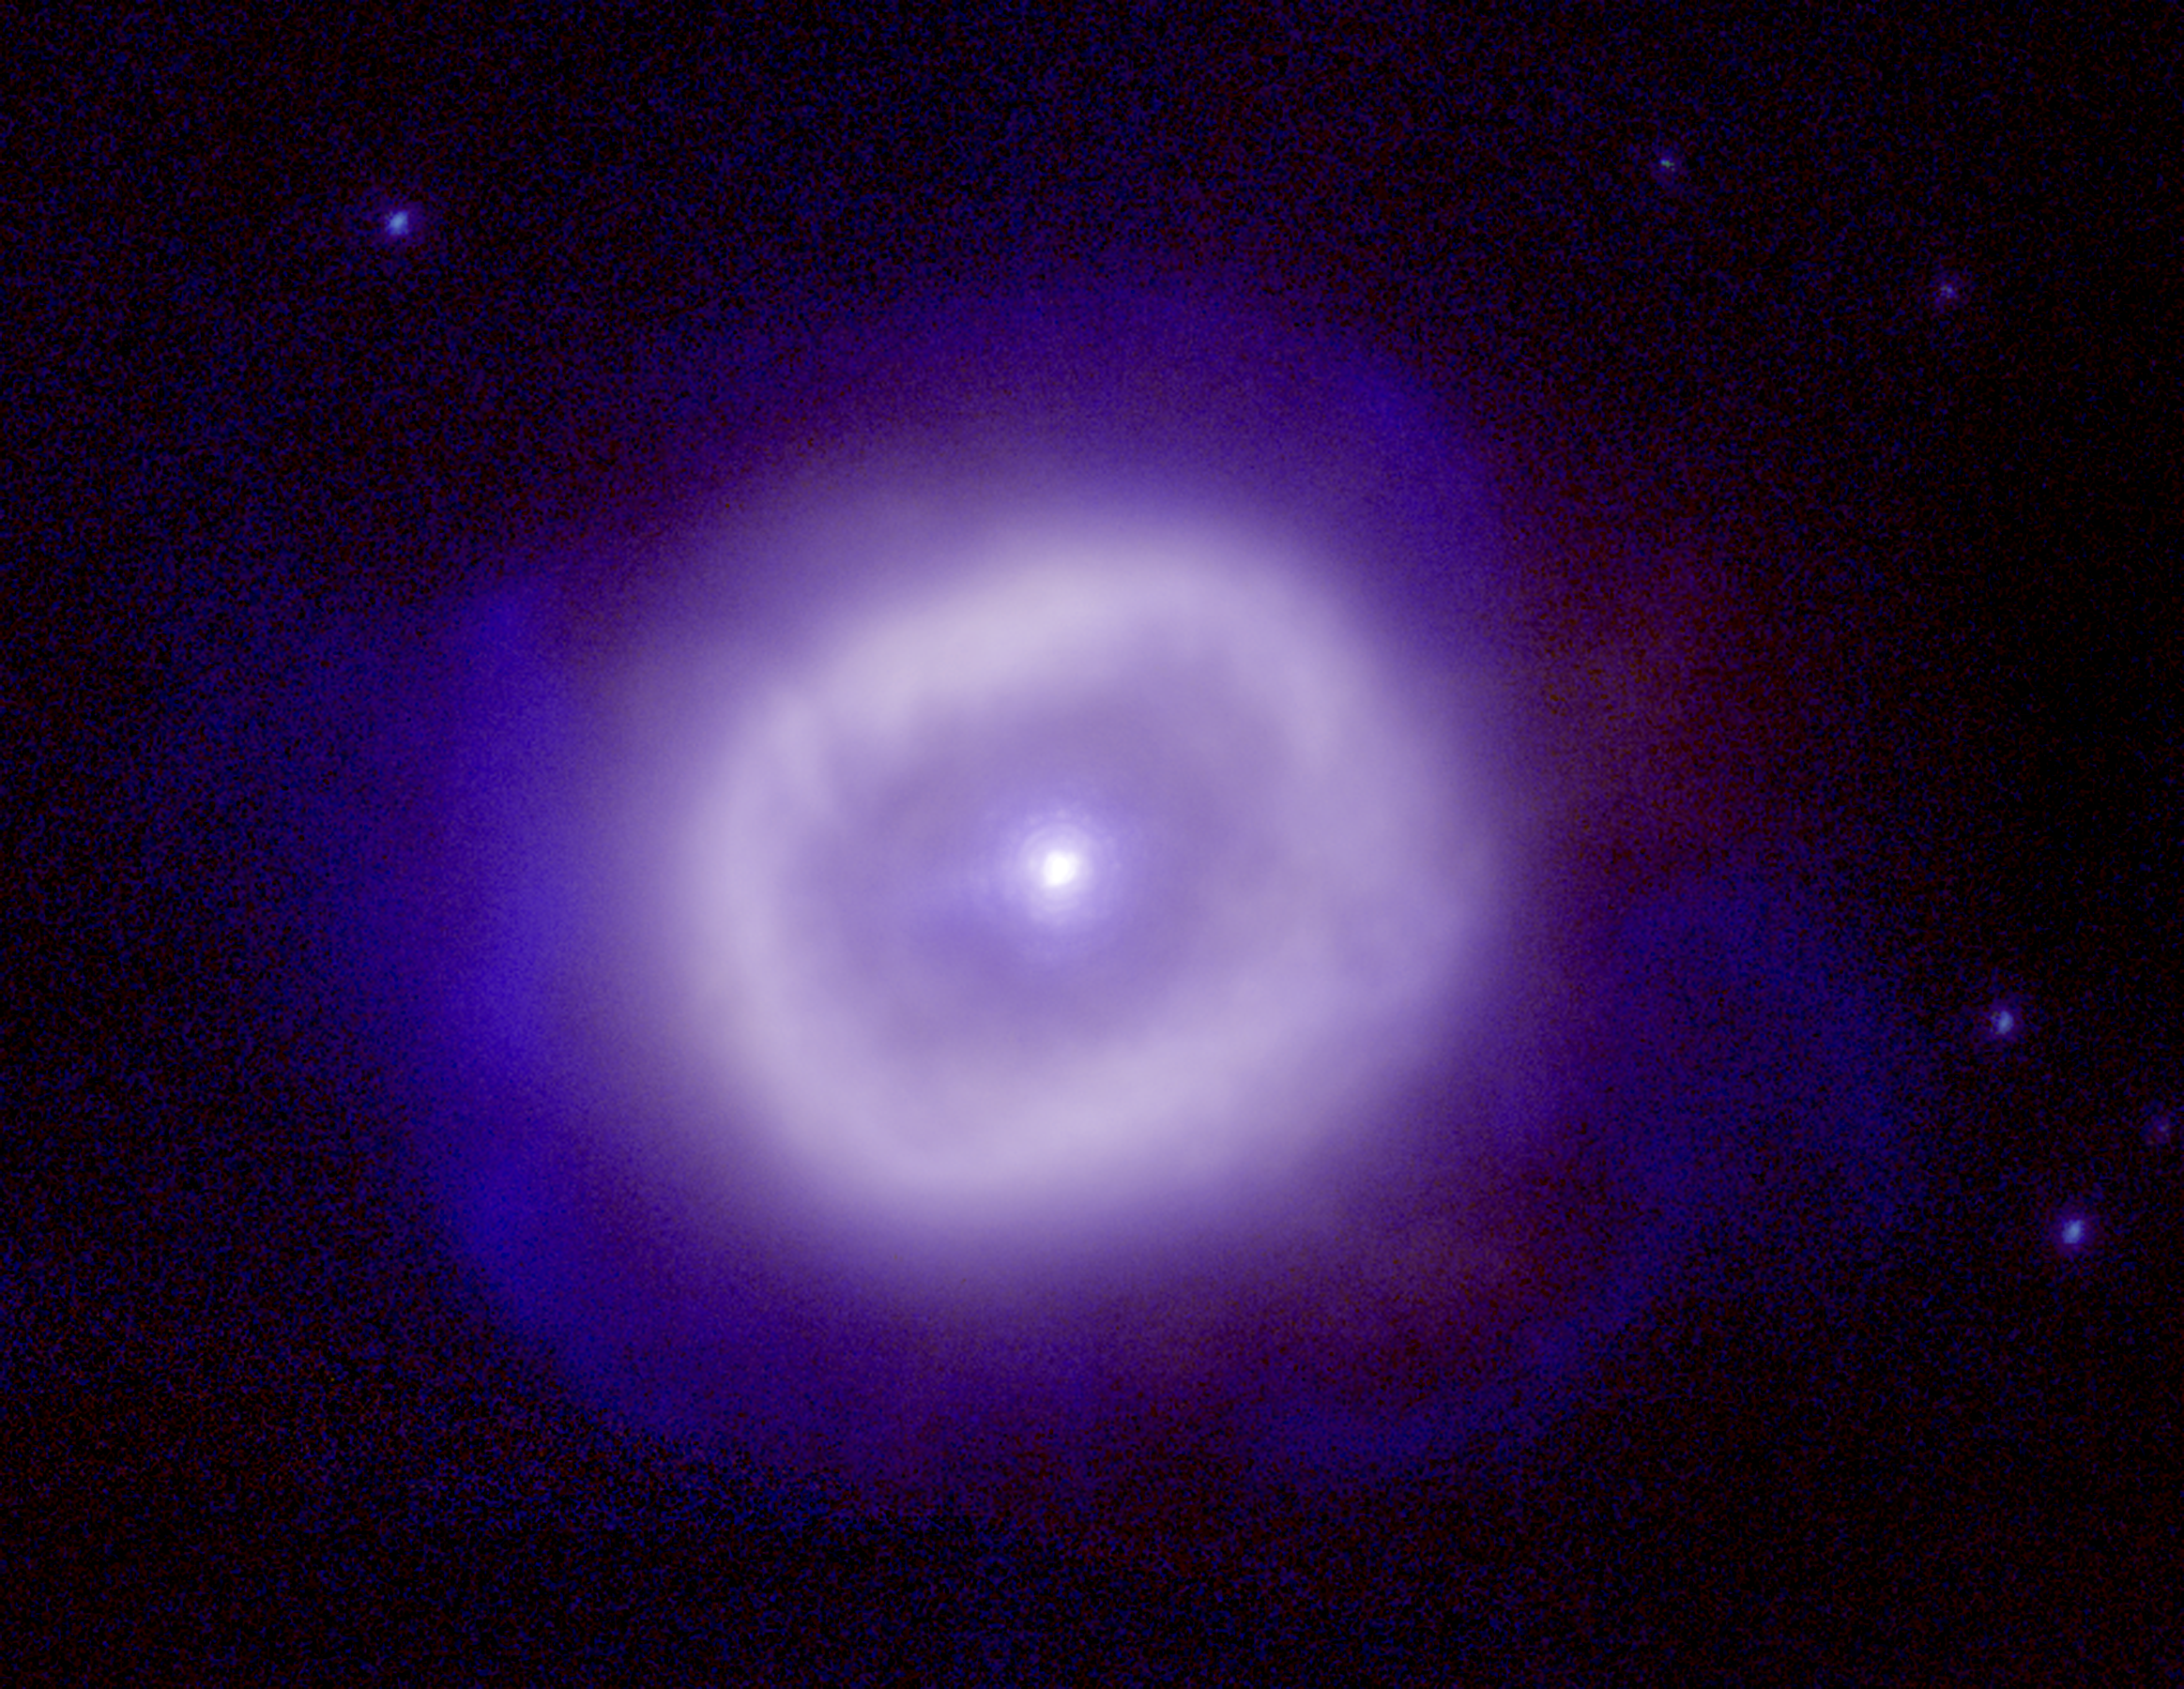

Planetary nebula BD+303639

This is a color composite infrared image using adaptive optics on the Gemini North telescope. The stellar images show remarkable resolution that approaches the theoretical limit for an 8 meter telescope. (Resolution = 0.083 arc seconds FWHM) Other examples of the quality of Gemini North can be found in this image of NGC6934, and this image of G45.45+0.06.

In this Gemini near infrared image the young planetary nebula known as BD+303639 is glowing in the light of hydrogen, the most abundant element in the universe. BD+303639 is about ten thousand light-years from the Earth in the direction of the constellation of Cygnus.

A few million years ago BD+303639 was a star similar to our sun, but since then it has evolved, first into a "red giant", and then more rapidly into the planetary nebula seen today. In the "red giant" phase, the center of the star heats up and drives off its outer layers. In the subsequent Planetary Nebula phase, the ejected material is heated by ultraviolet radiation from the hot central star until it begins to glow. In a few tens of thousands of years (a short time by astronomical standards) the ejected material will be dispersed into the interstellar medium and the central star will slowly cool and eventually disappear.

The bright box-like ring seen around the central star is due to emission from hydrogen in the material ejected during the red giant phase that has already been heated by the central star. This enormous shell would completely envelop our planetary system, being approximately one hundred times larger than our solar system. An unusual feature of this planetary nebula is the outer fainter and more wispy emission from molecular hydrogen. This larger shell of ejected material has yet to be broken apart by ultraviolet radiation from the star. The wispy structures visible in the light of molecular hydrogen reveals information about the extent of the ejected material and further details about the dynamic processes involved in recycling material from stars back into interstellar space.

The sharpness of the star images, particularly apparent for the fainter stars around BD+303639, approaches the best image quality achievable with this size telescope at these wavelengths, promising a rich future of superb images from the Gemini telescopes.

This image was taken by the Gemini North 8-meter telescope on Mauna Kea using the University of Hawaii's Adaptive Optics system called Hokupa'a. Adaptive Optics systems use deformable mirrors to correct for the effects of atmospheric distortions to starlight, resulting in significantly sharper images. It is expected that Adaptive Optics will allow Gemini to at times produce sharper images than is possible with the Hubble Space Telescope.

For further information about the Gemini Observatory, please visit the Gemini WWW site.

Photo Credit: Gemini Observatory, US National Science Foundation, and the University of Hawaii Institute for Astronomy.

Credit: International Gemini Observatory, US National Science Foundation, and the University of Hawaii Institute for Astronomy